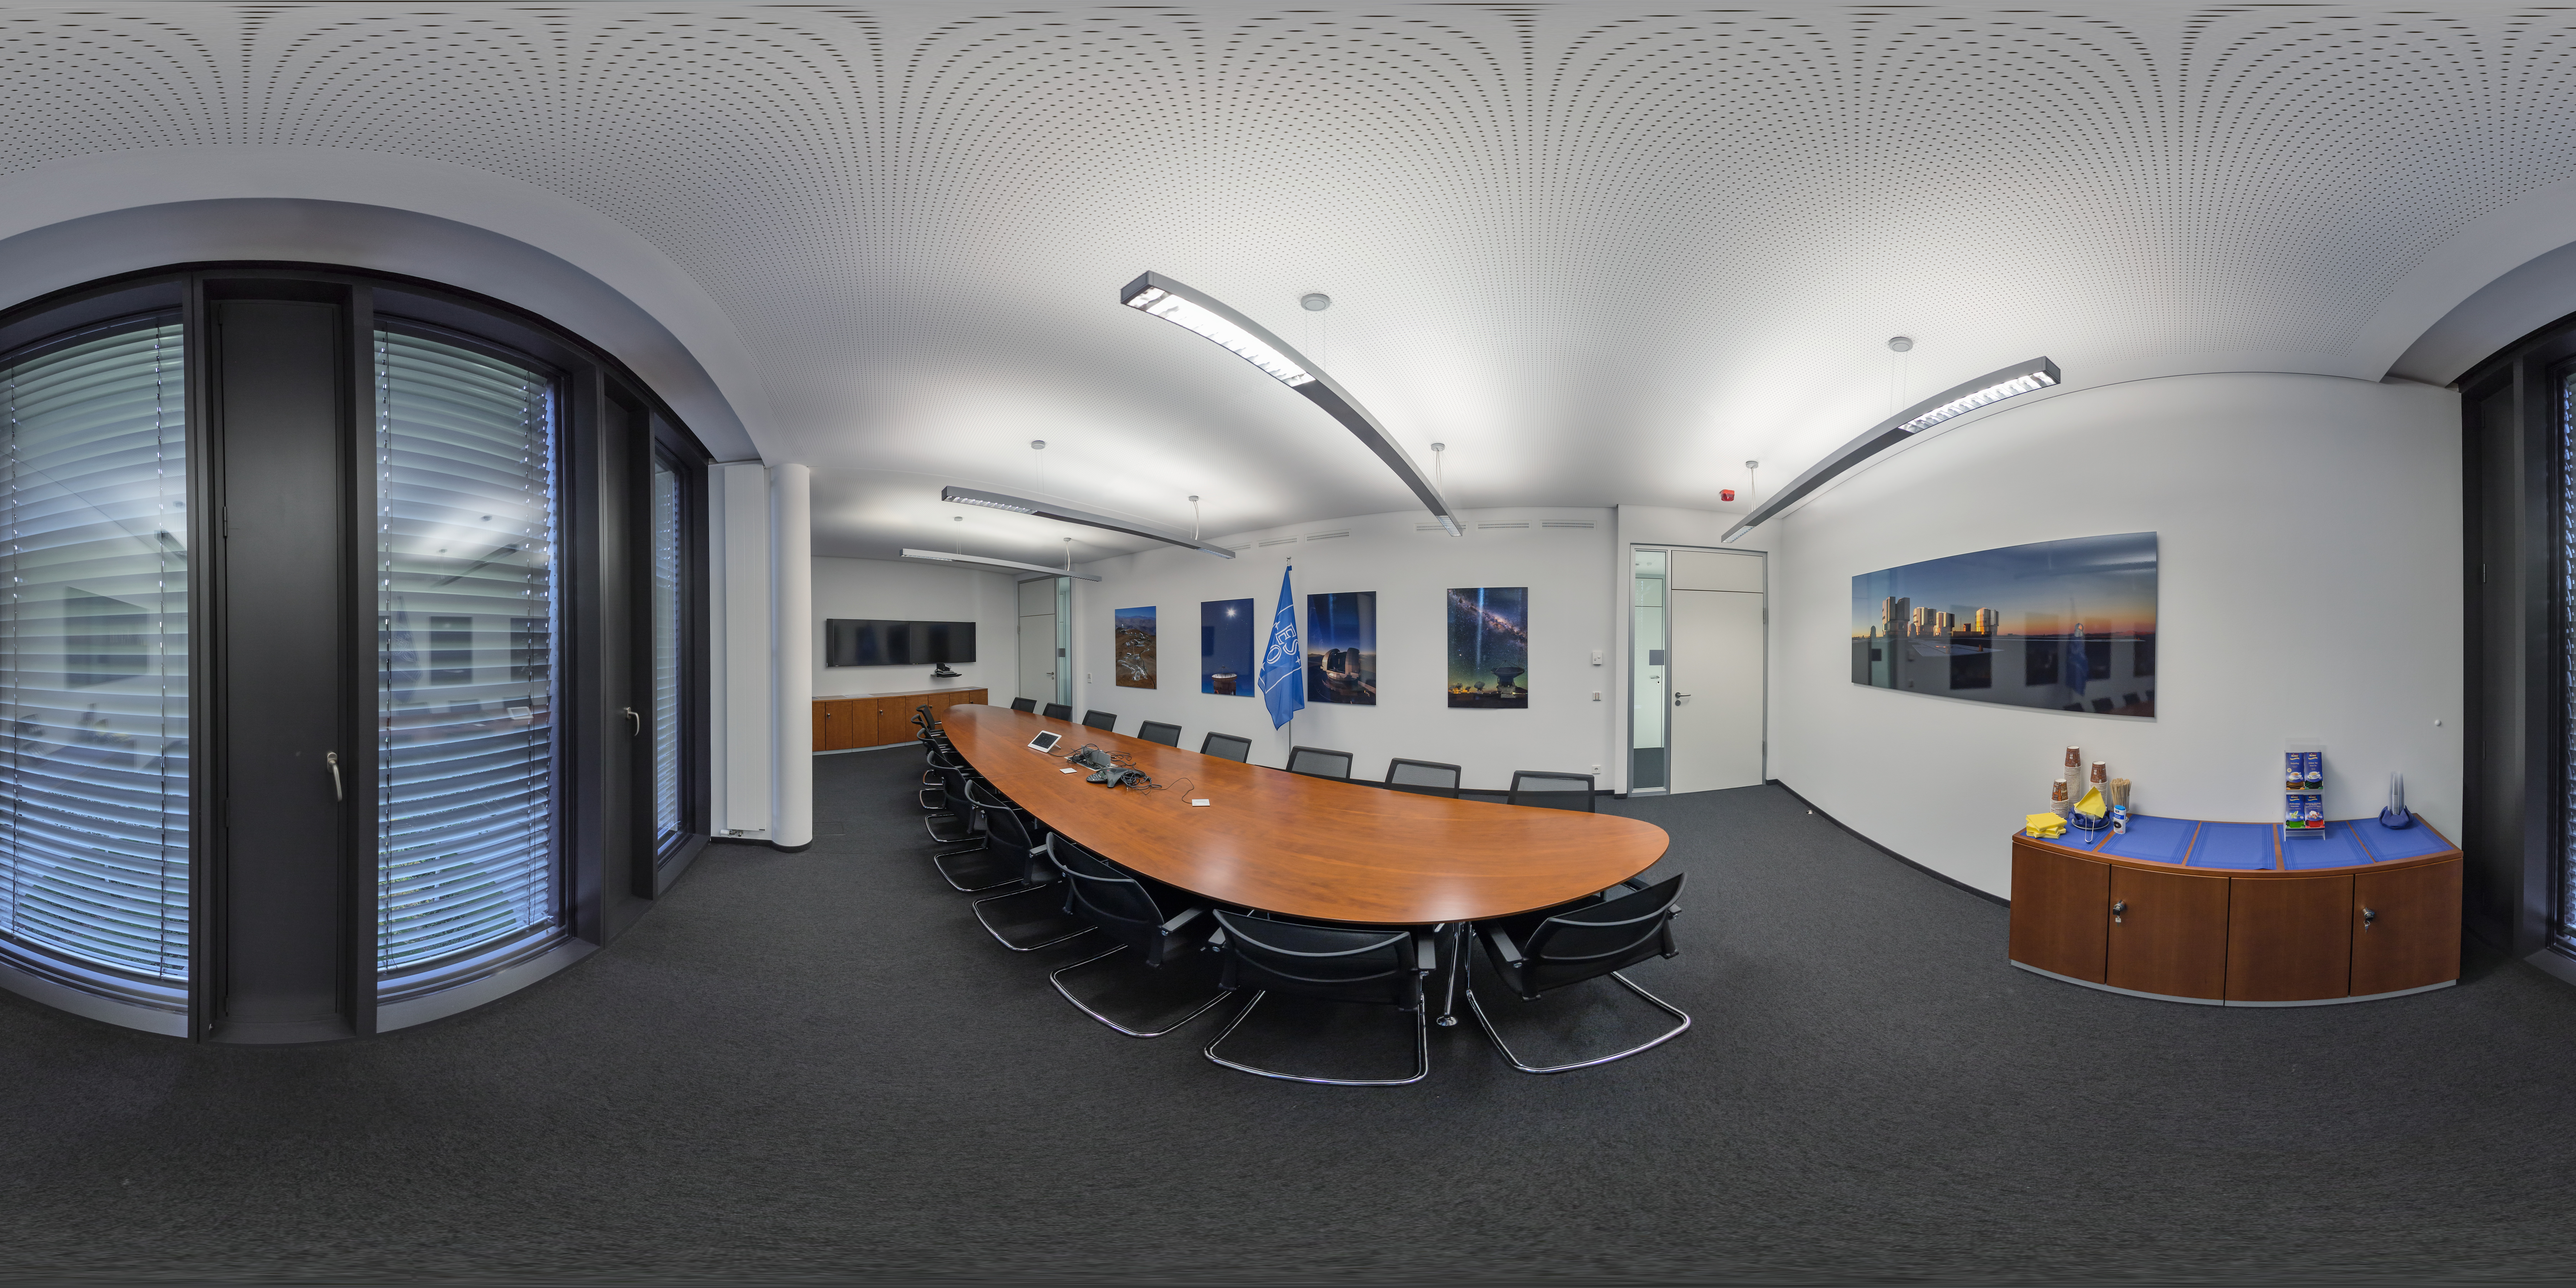

Grus meeting room at ESO HQ

This 360 view captures the Grus meeting room in the new building of ESO Headquarters in Garching bed München, Germany. Headquarters is home to administrators, engineers, and scientists, working together to build and operate some of the biggest telescopes in the world. And they all need somewhere to meet.

Credit: ESO/P. Horálek